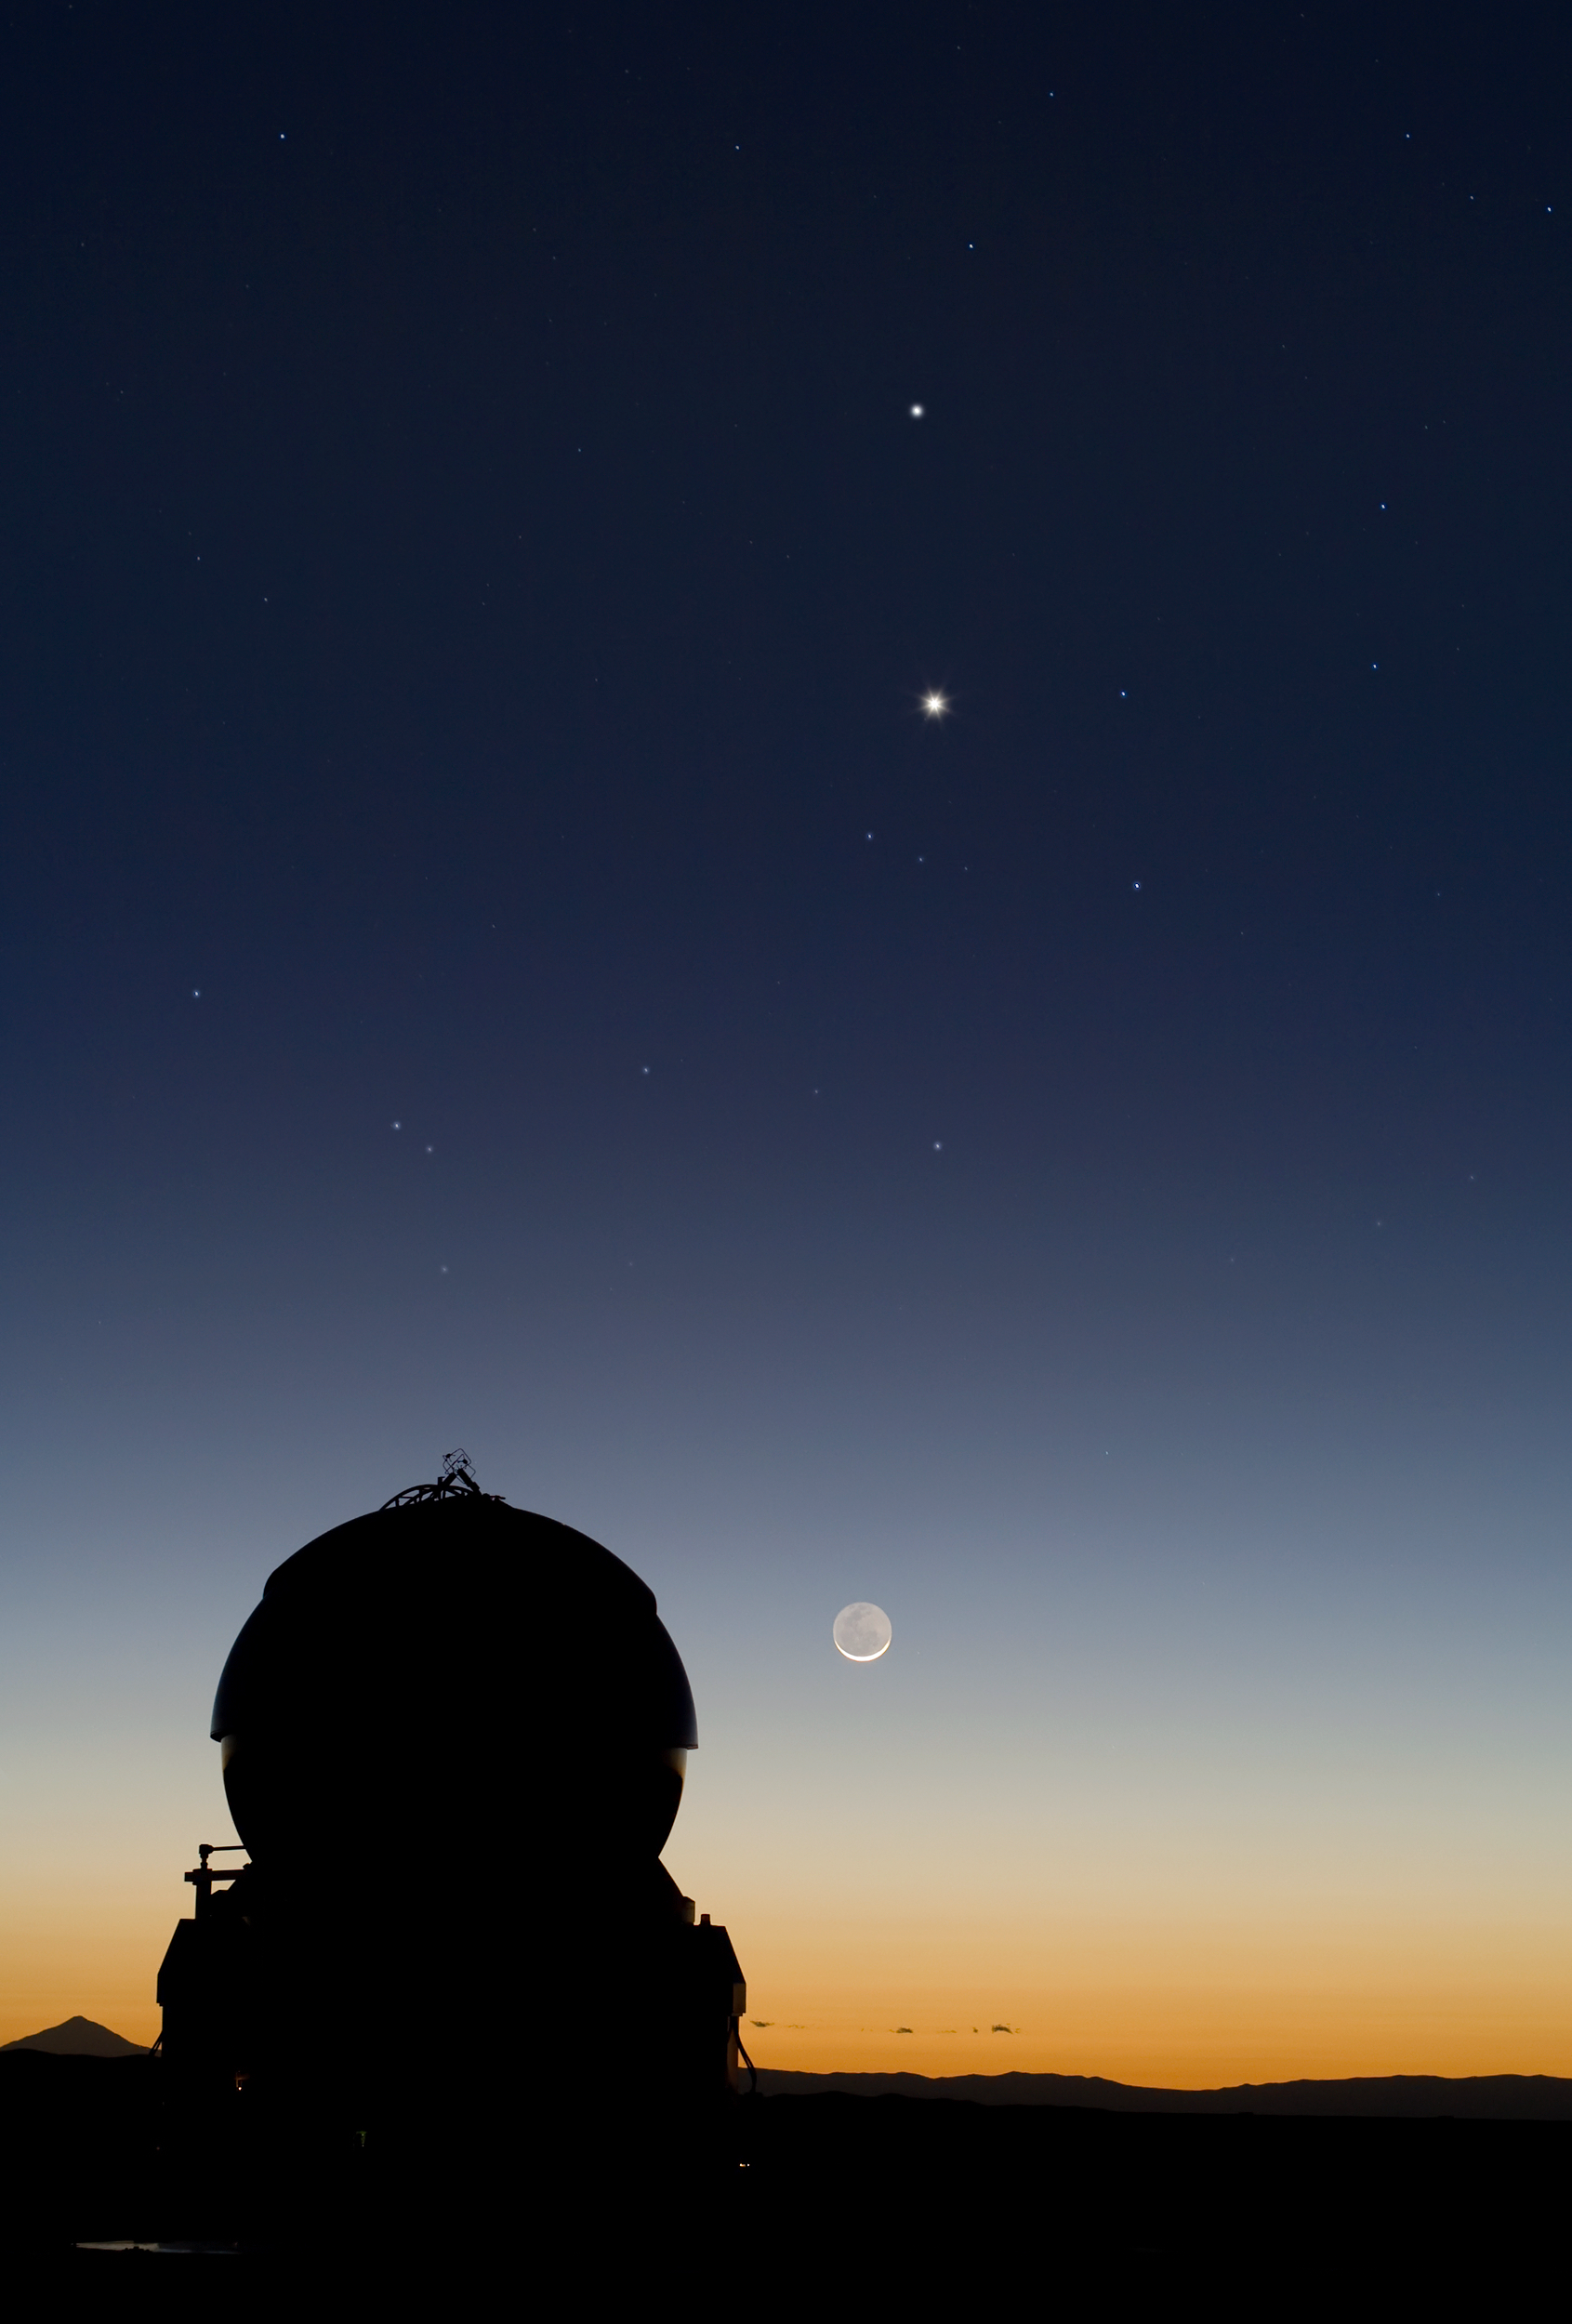

Celestial Tic-Tac-Toe: Mercury, Venus and the Moon align

One morning, in March 2008, a rare and beautiful sight greeted Yuri Beletsky, astronomer at ESO’s Very Large Telescope (VLT) observatory at Paranal in northern Chile. In the sky above the observing deck, the planets Mercury and Venus were in alignment above the Moon, in a celestial event known as a conjunction.

Mercury, the smallest of the planets and shining highest in the sky in this image, orbits closest to the Sun of all the eight planets in our Solar System. Venus comes next, followed by Earth and its Moon. So this image captures the full stock of major astronomical bodies that pass between Earth and its host star.

To the bottom left, seen as an impressive silhouette, and accompanying this cosmic chance encounter, is one of the four 1.8-metre Auxiliary Telescopes (ATs) deployed at Paranal. These mobile telescopes are used for interferometry, an astronomical technique that essentially combines the observing power of all the telescopes involved into one giant telescope, allowing astronomers to probe the mysteries of the Universe in even greater detail.

Credit: ESO/Y. Beletsky